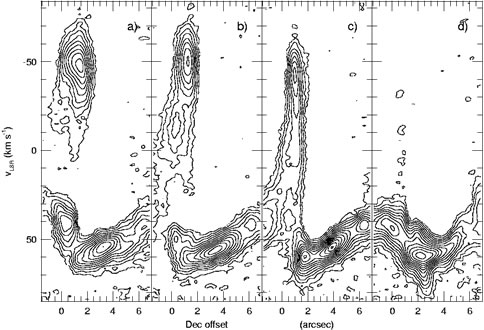

Position-velocity (P-V) cuts of the [S IV] line at right ascensions

Position-velocity (P-V) cuts of the [S IV] line at right ascensions offset by +1, -0.5, -2, and -3.5 arcseconds from the infrared source IRS 2i. The horizontal axis is the offset in declination from IRS 2i. The ambient molecular cloud has a mean velocity of +57 km/sec. A bridge of emission between the cloud and the jet is seen in the first three panels and is particularly strong in panel c. A movie of all of the P-V cuts, running from negative to positive RA offsets, is shown in Fig. 3.

Credit: International Gemini Observatory/NOIRLab/NSF/AURA